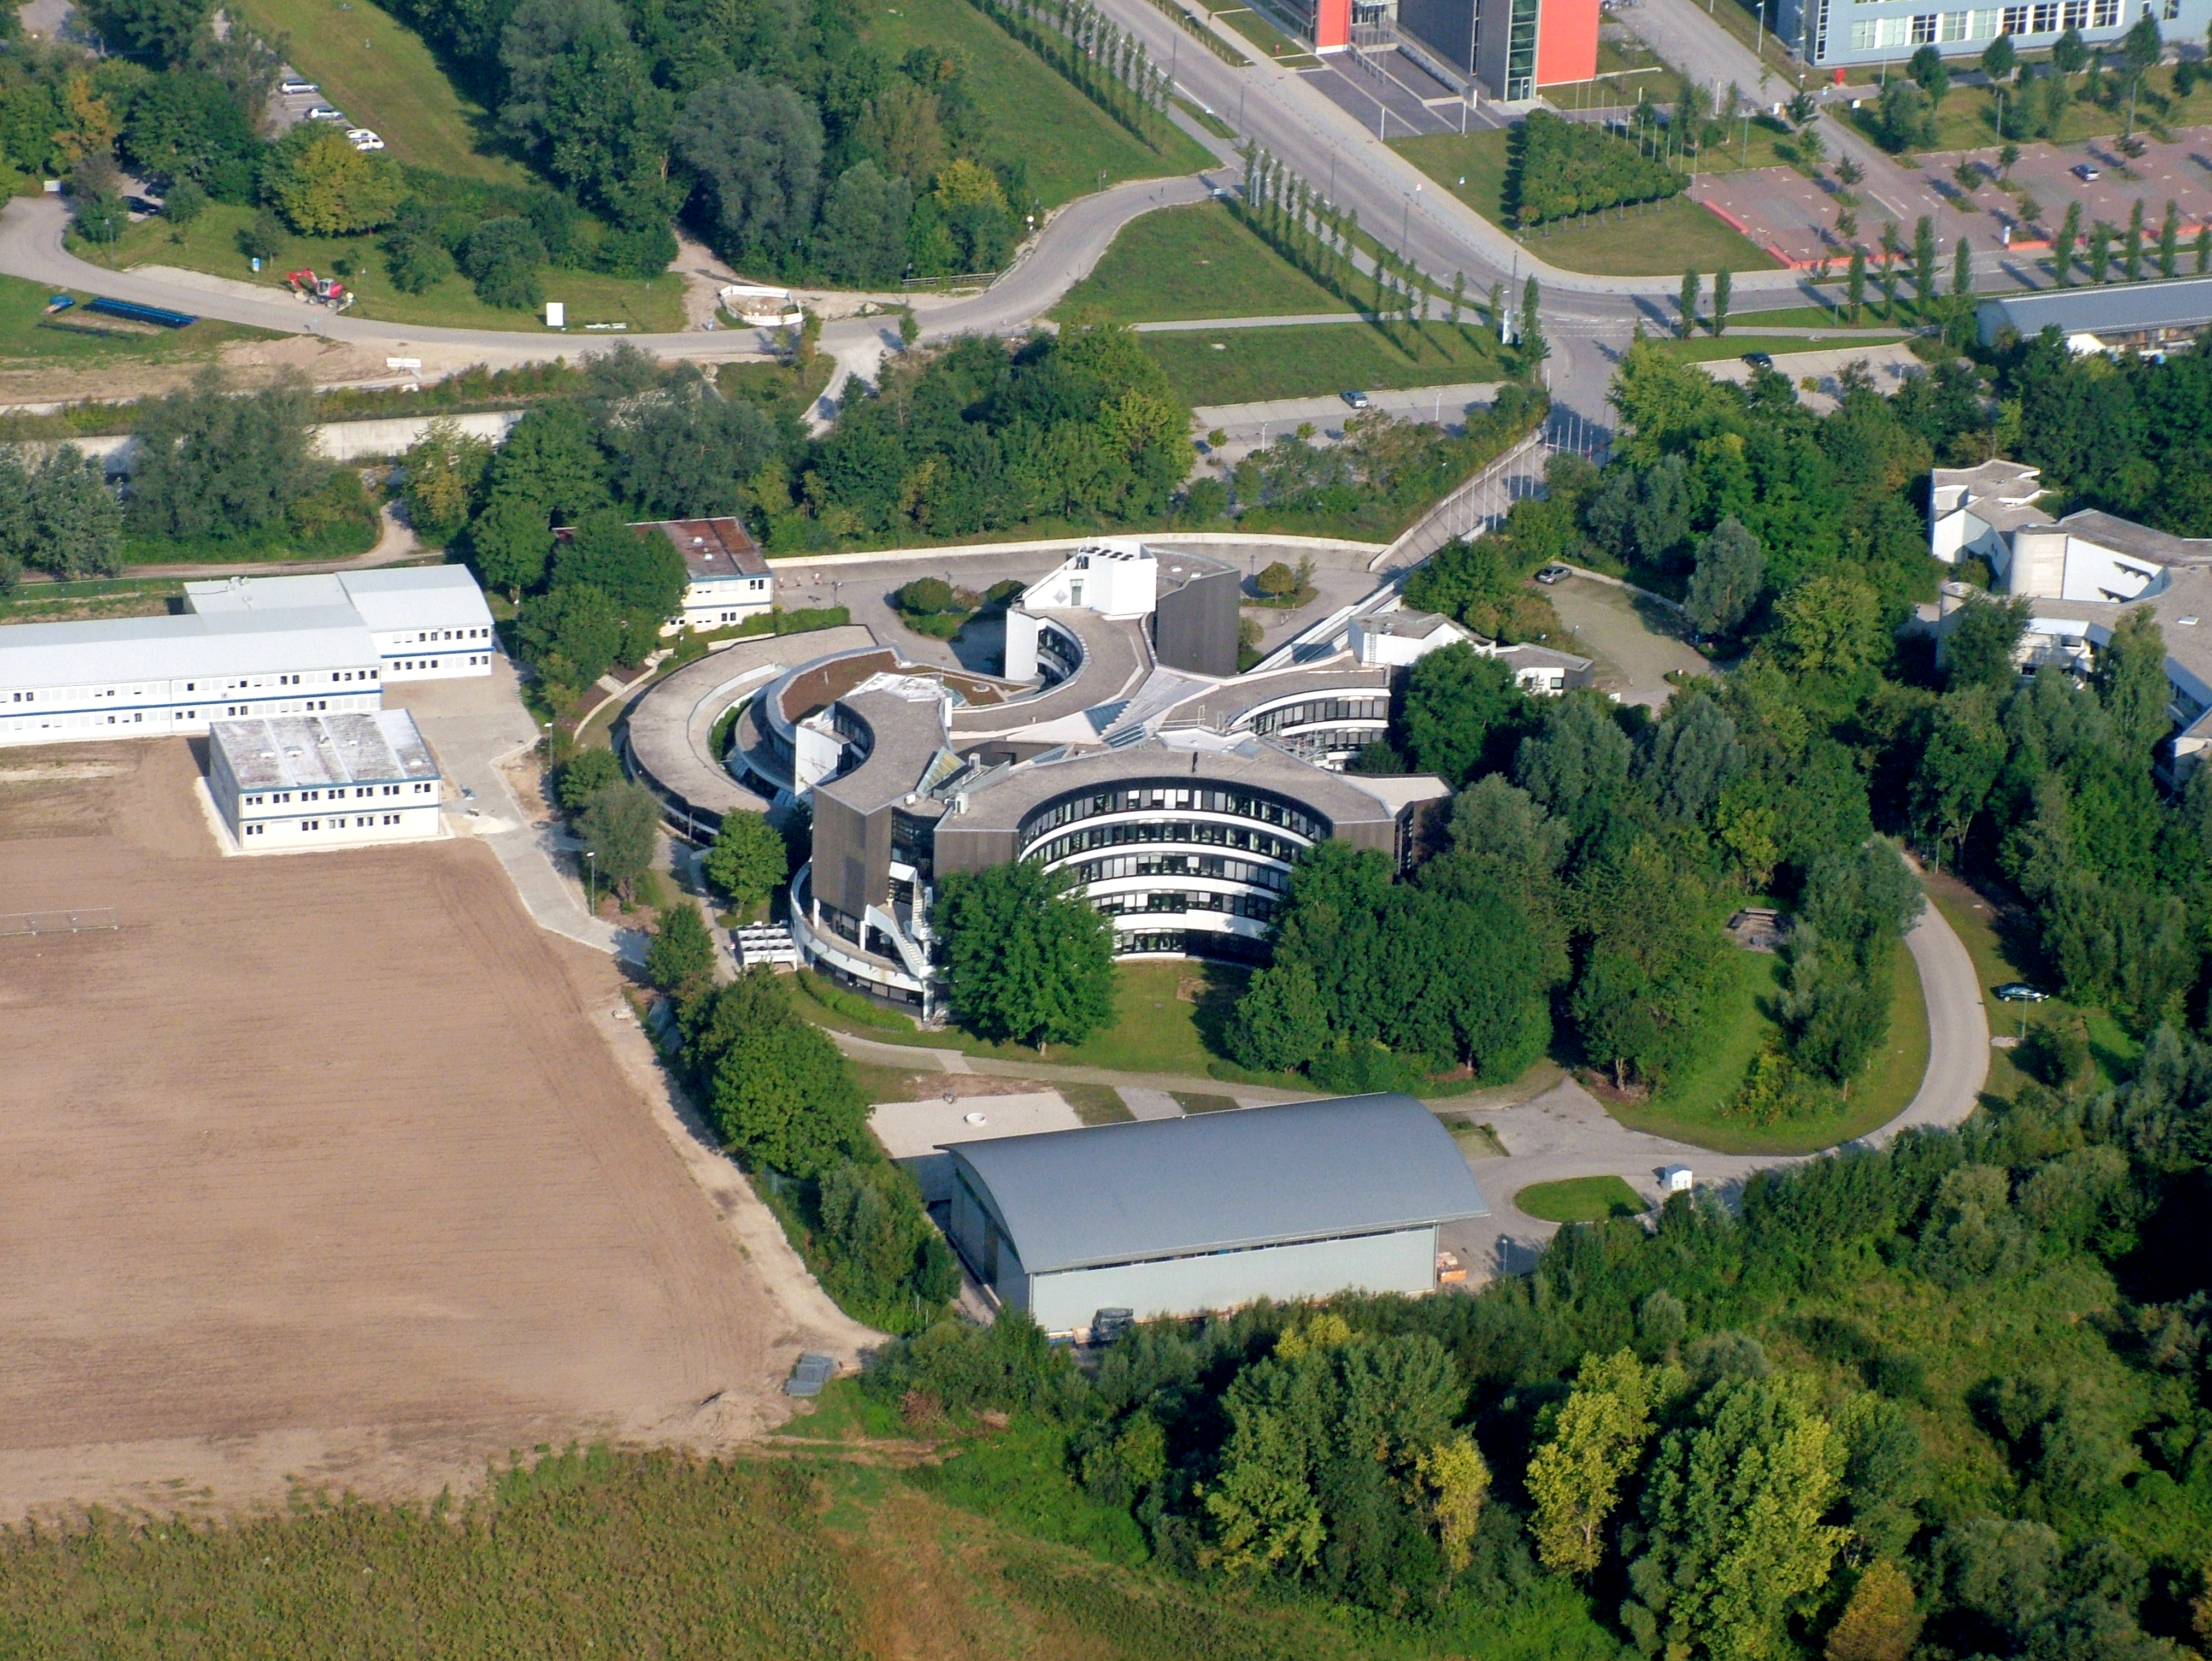

Aerial view of ESO Headquarters

This aerial view shows ESO's headquarters in Garching, near Munich, Germany.

Credit: ESO/E. Graf